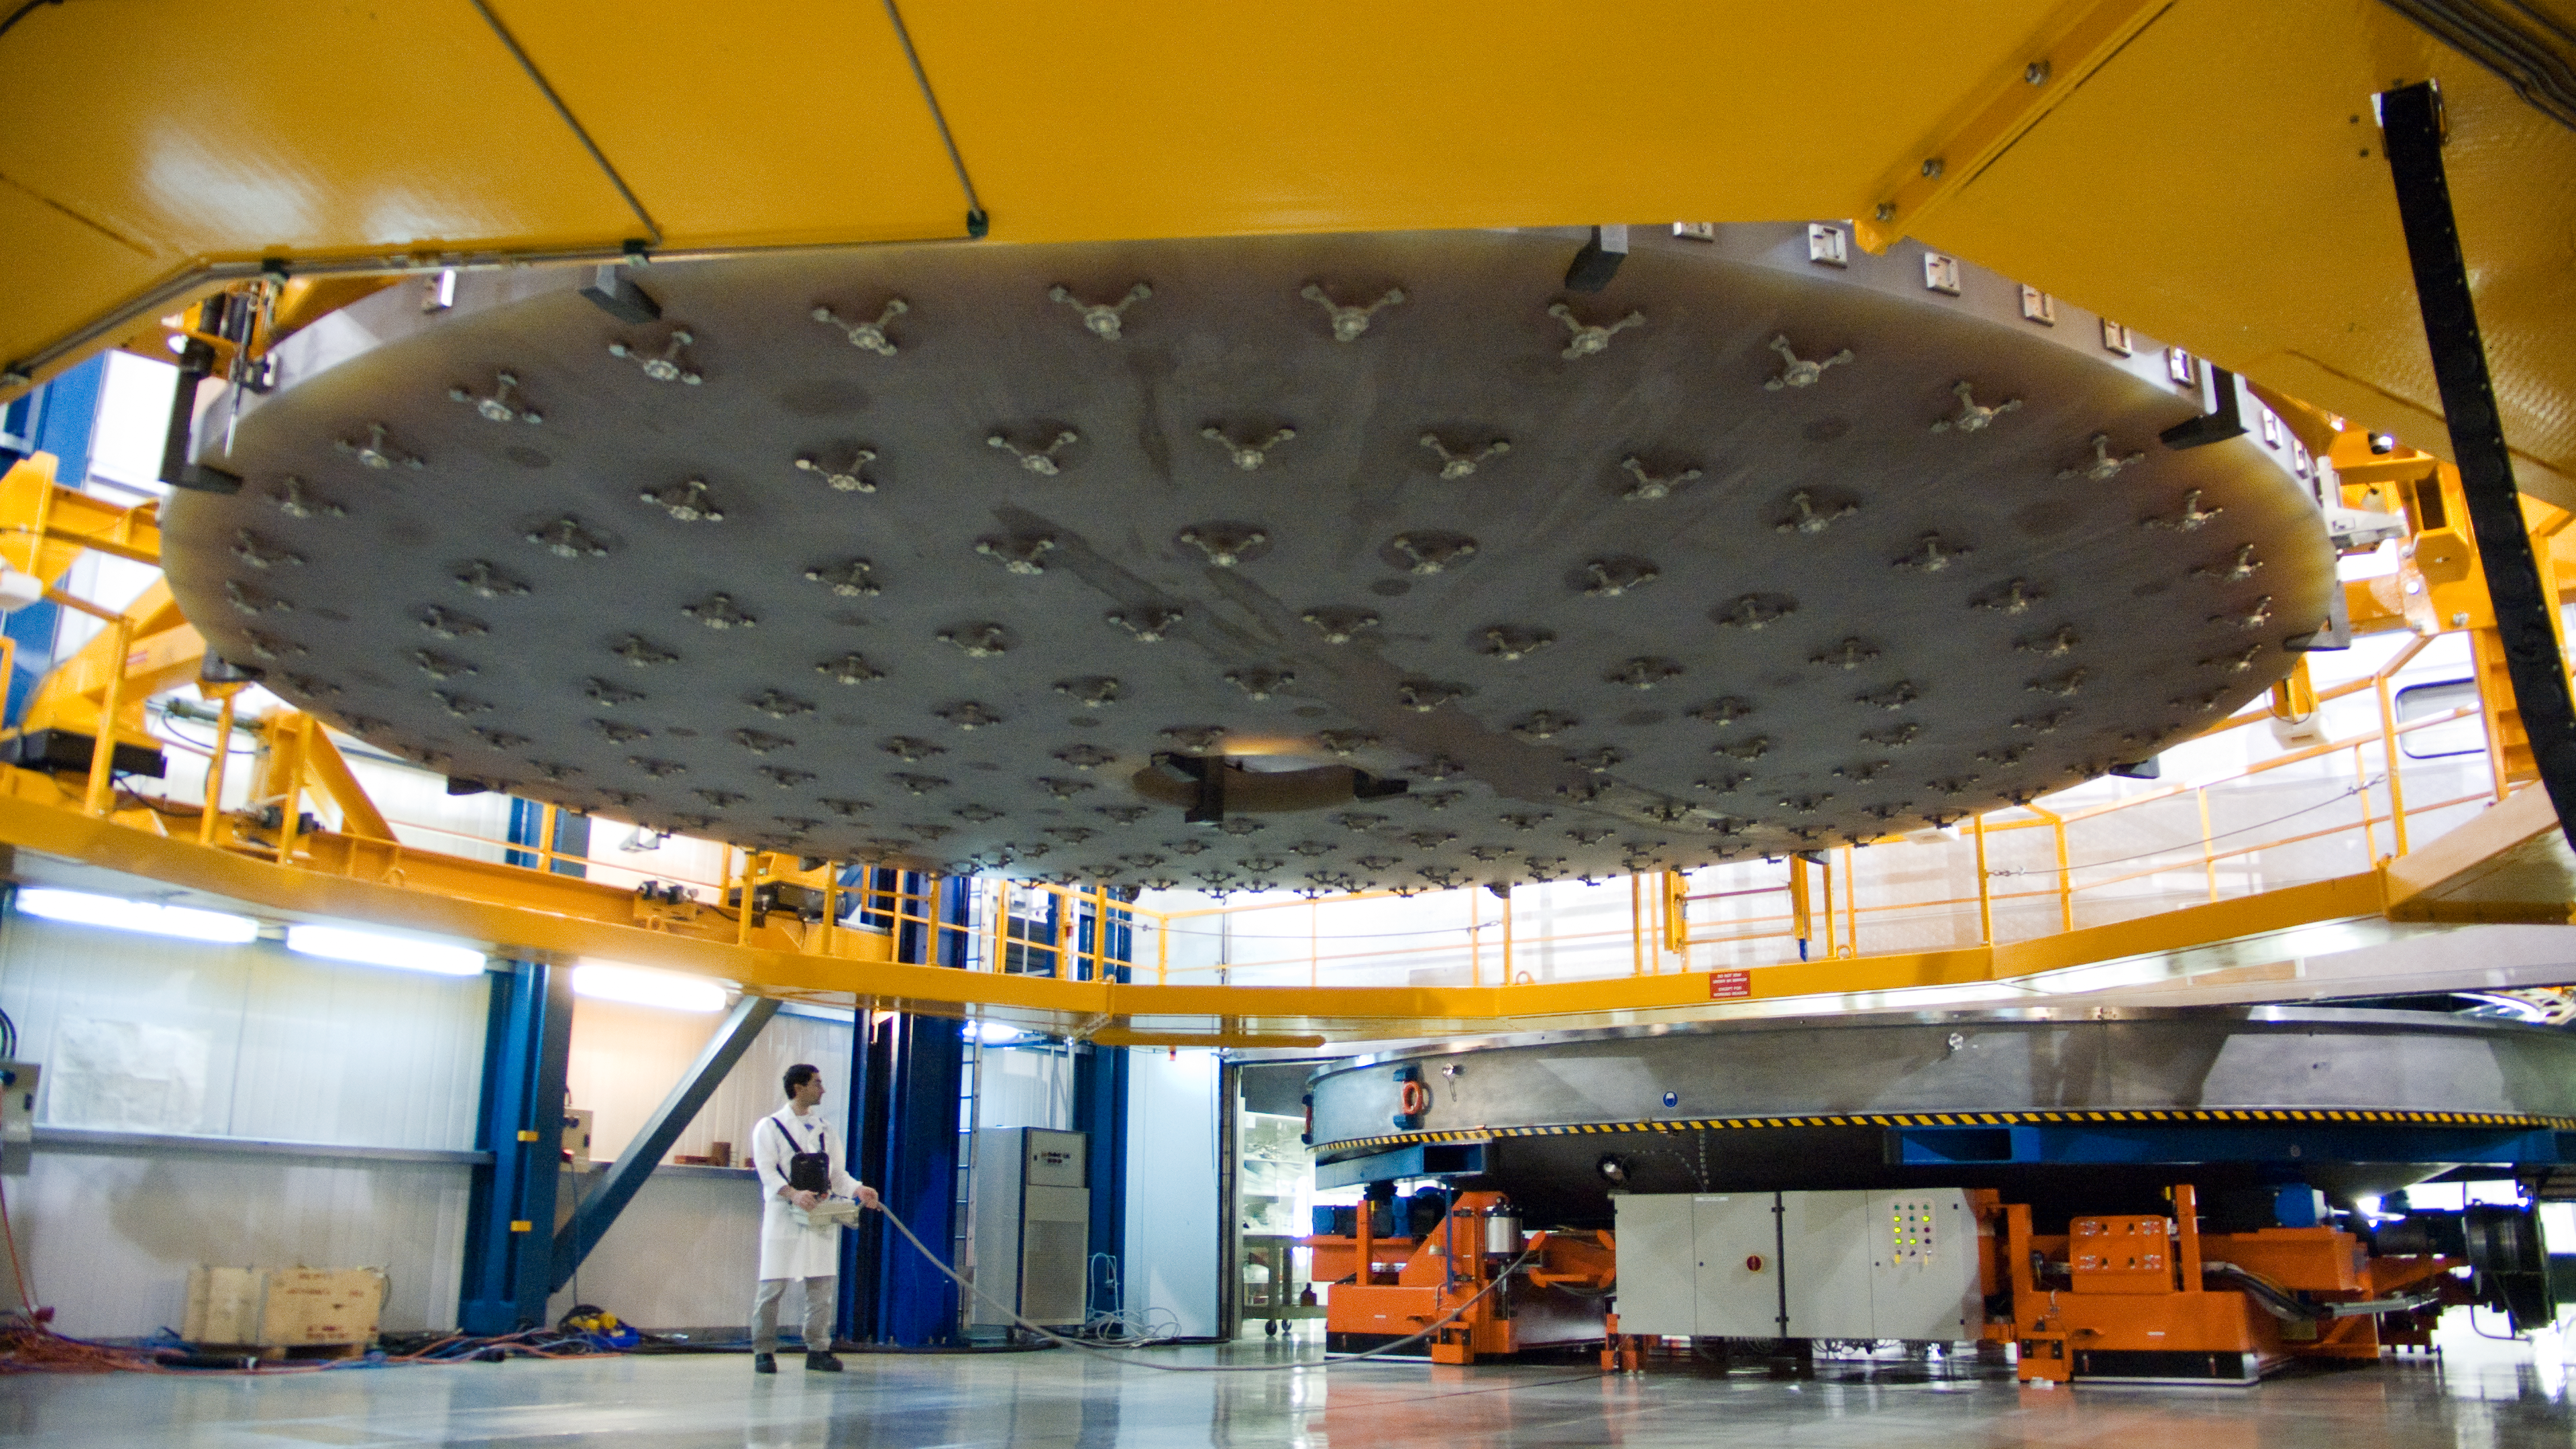

VLT mirror ready to be washed

One of the VLT´s 8.2-metre primary mirrors, already removed from its supporting cell, is about to be put in a special washing machine where its thin reflective aluminium layer will be removed by chemicals. This is the riskiest moment of the whole recoating process, because the large mirror, weighing 23 tonnes and only 17 cm thick is hanging from the 15 hooks of this special crane (12 hooks around the perimeter and three at the central hole). While in its cell, the primary mirror is protected by sophisticated anti-seismic devices but during this operation — intended to be as fast as possible — it is much more vulnerable. Here an engineer is controlling the movement of the washing chamber which will be positioned under the crane, in order to put the mirror inside its dish. The metal structures visible on the bottom of the mirror are the tops for the actuators of the active optics system. Since telescopes spend the night under the stars, the mirrors accumulate on their surfaces a certain amount of dirt which reduces the reflectivity and degrades the image. The VLT 8.2-metre primary mirrors are therefore recoated every 18 months.

Credit: ESO